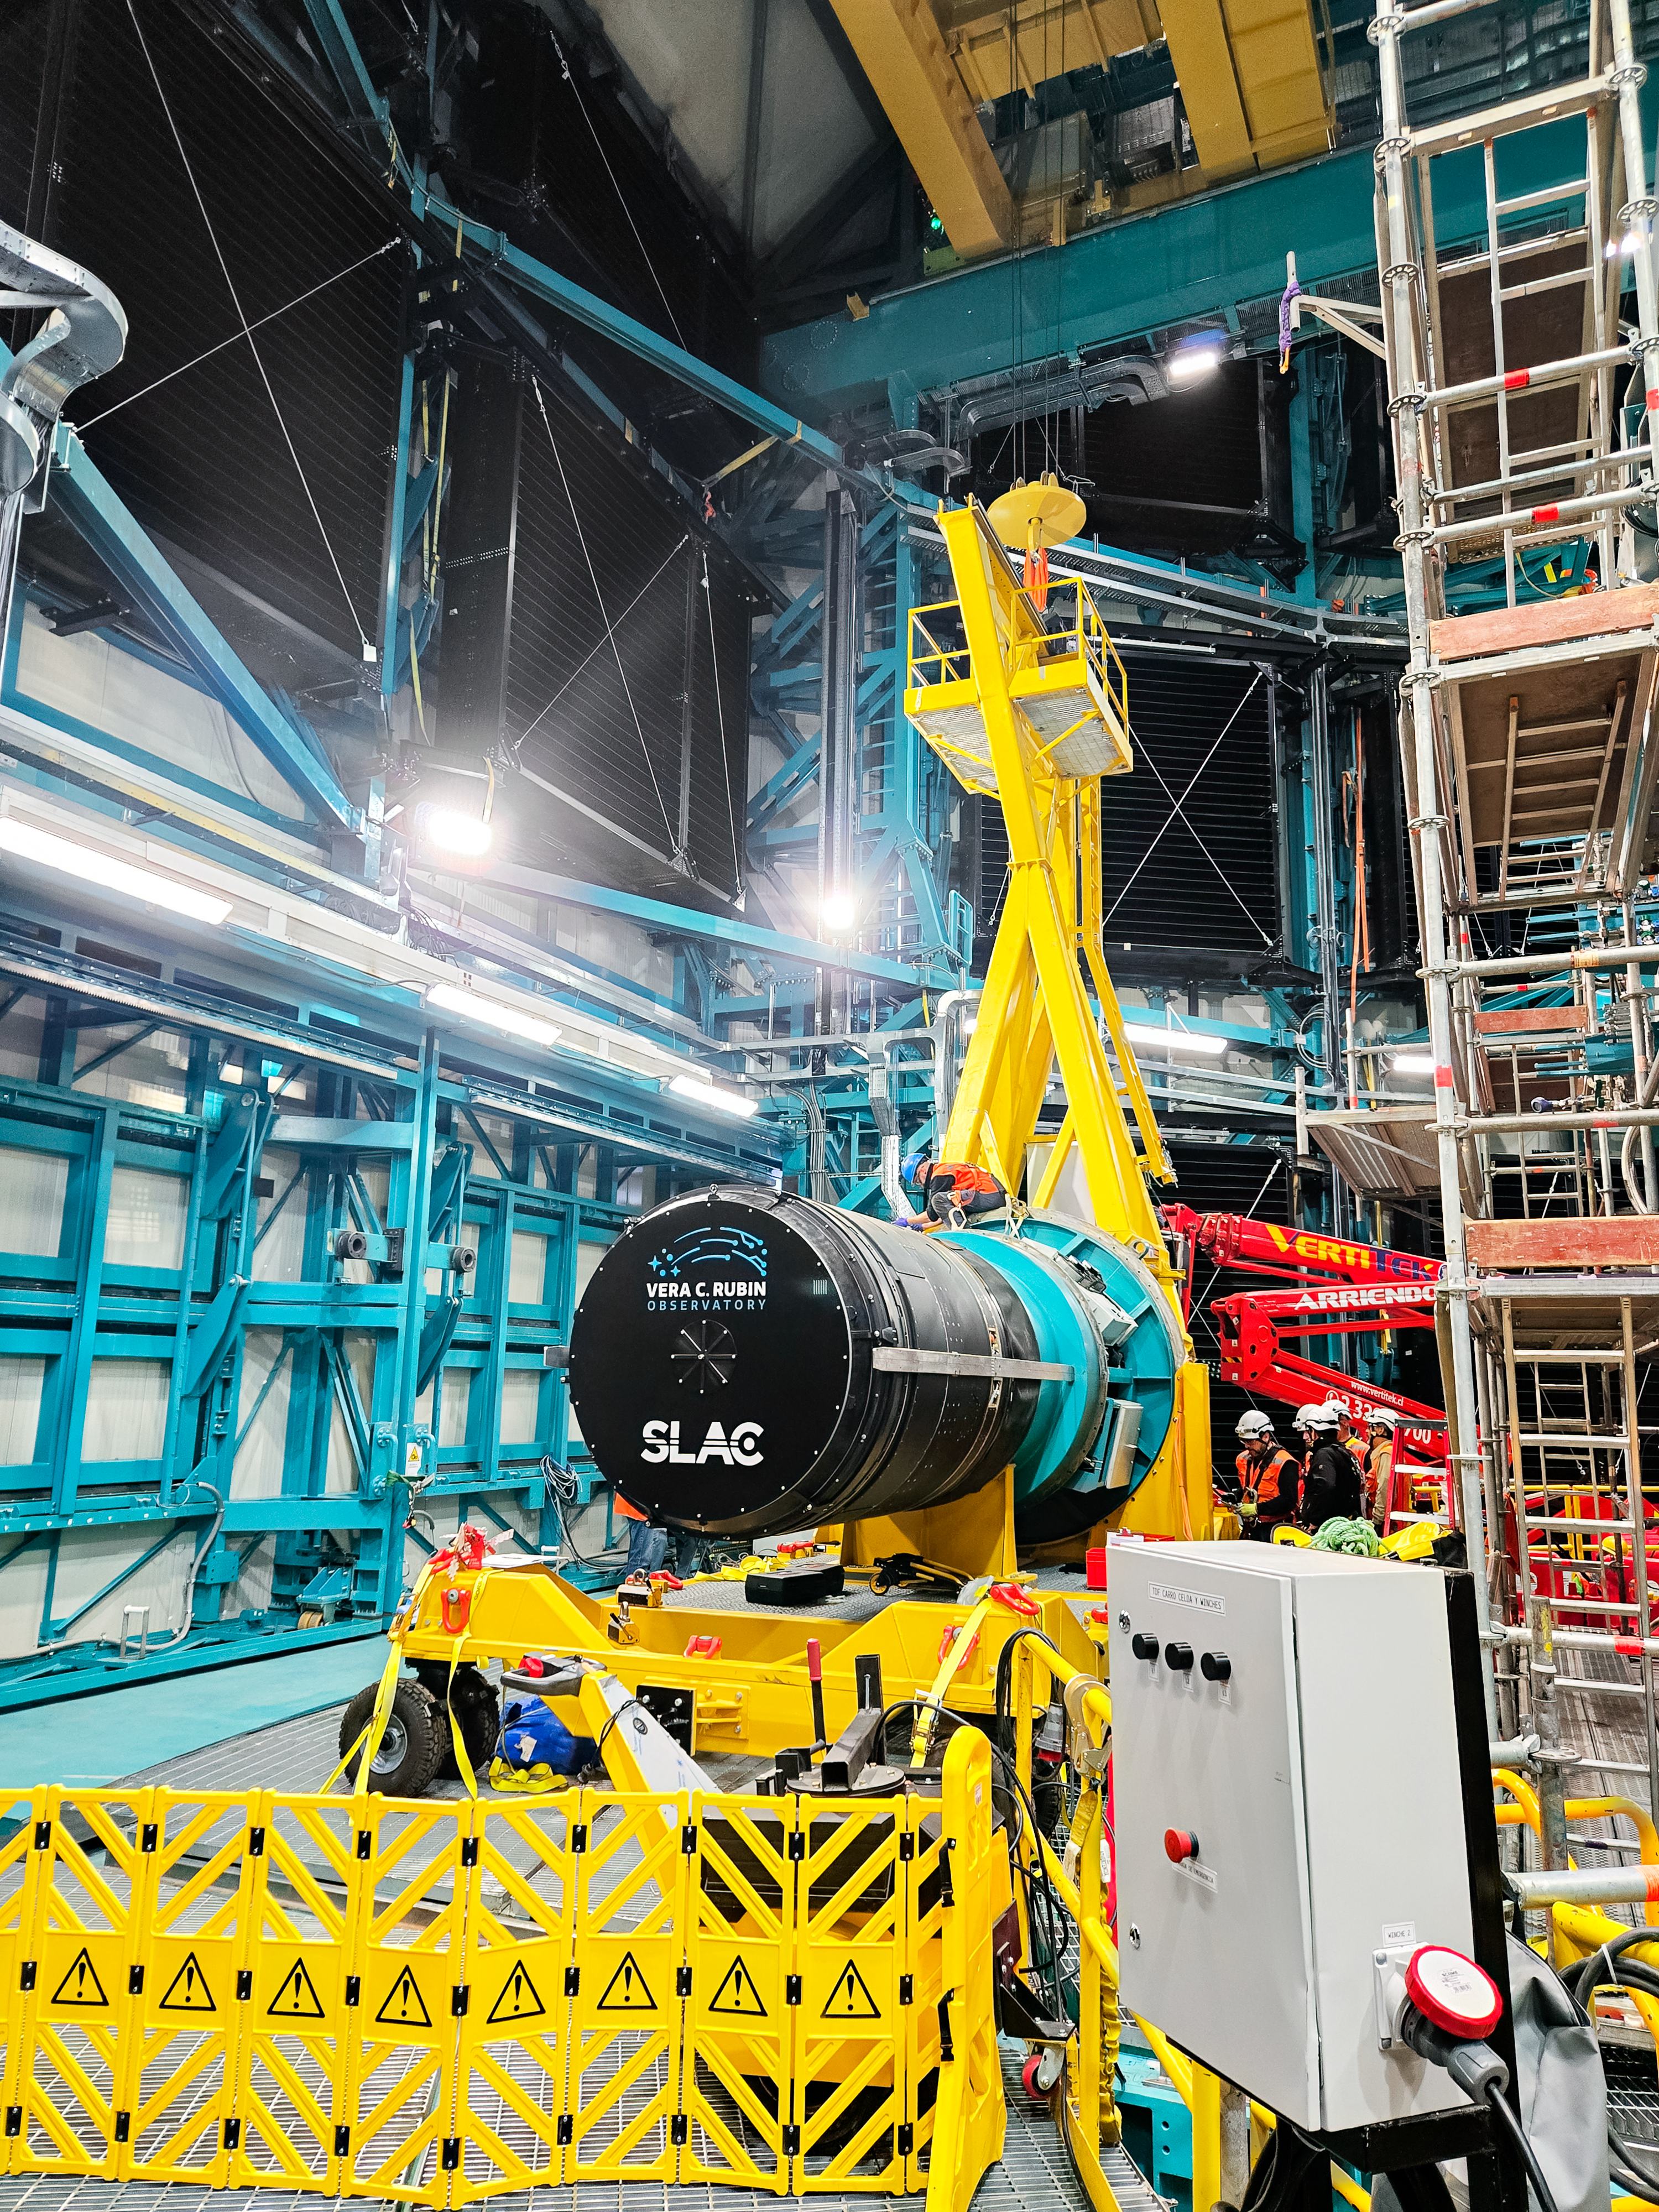

LSST Camera Installation

The NSF–DOE Vera C. Rubin Observatory team installing the LSST Camera on the Simonyi Survey Telescope in March 2025.

Credit: RubinObs/NOIRLab/SLAC/NSF/DOE/AURA/B. Quint